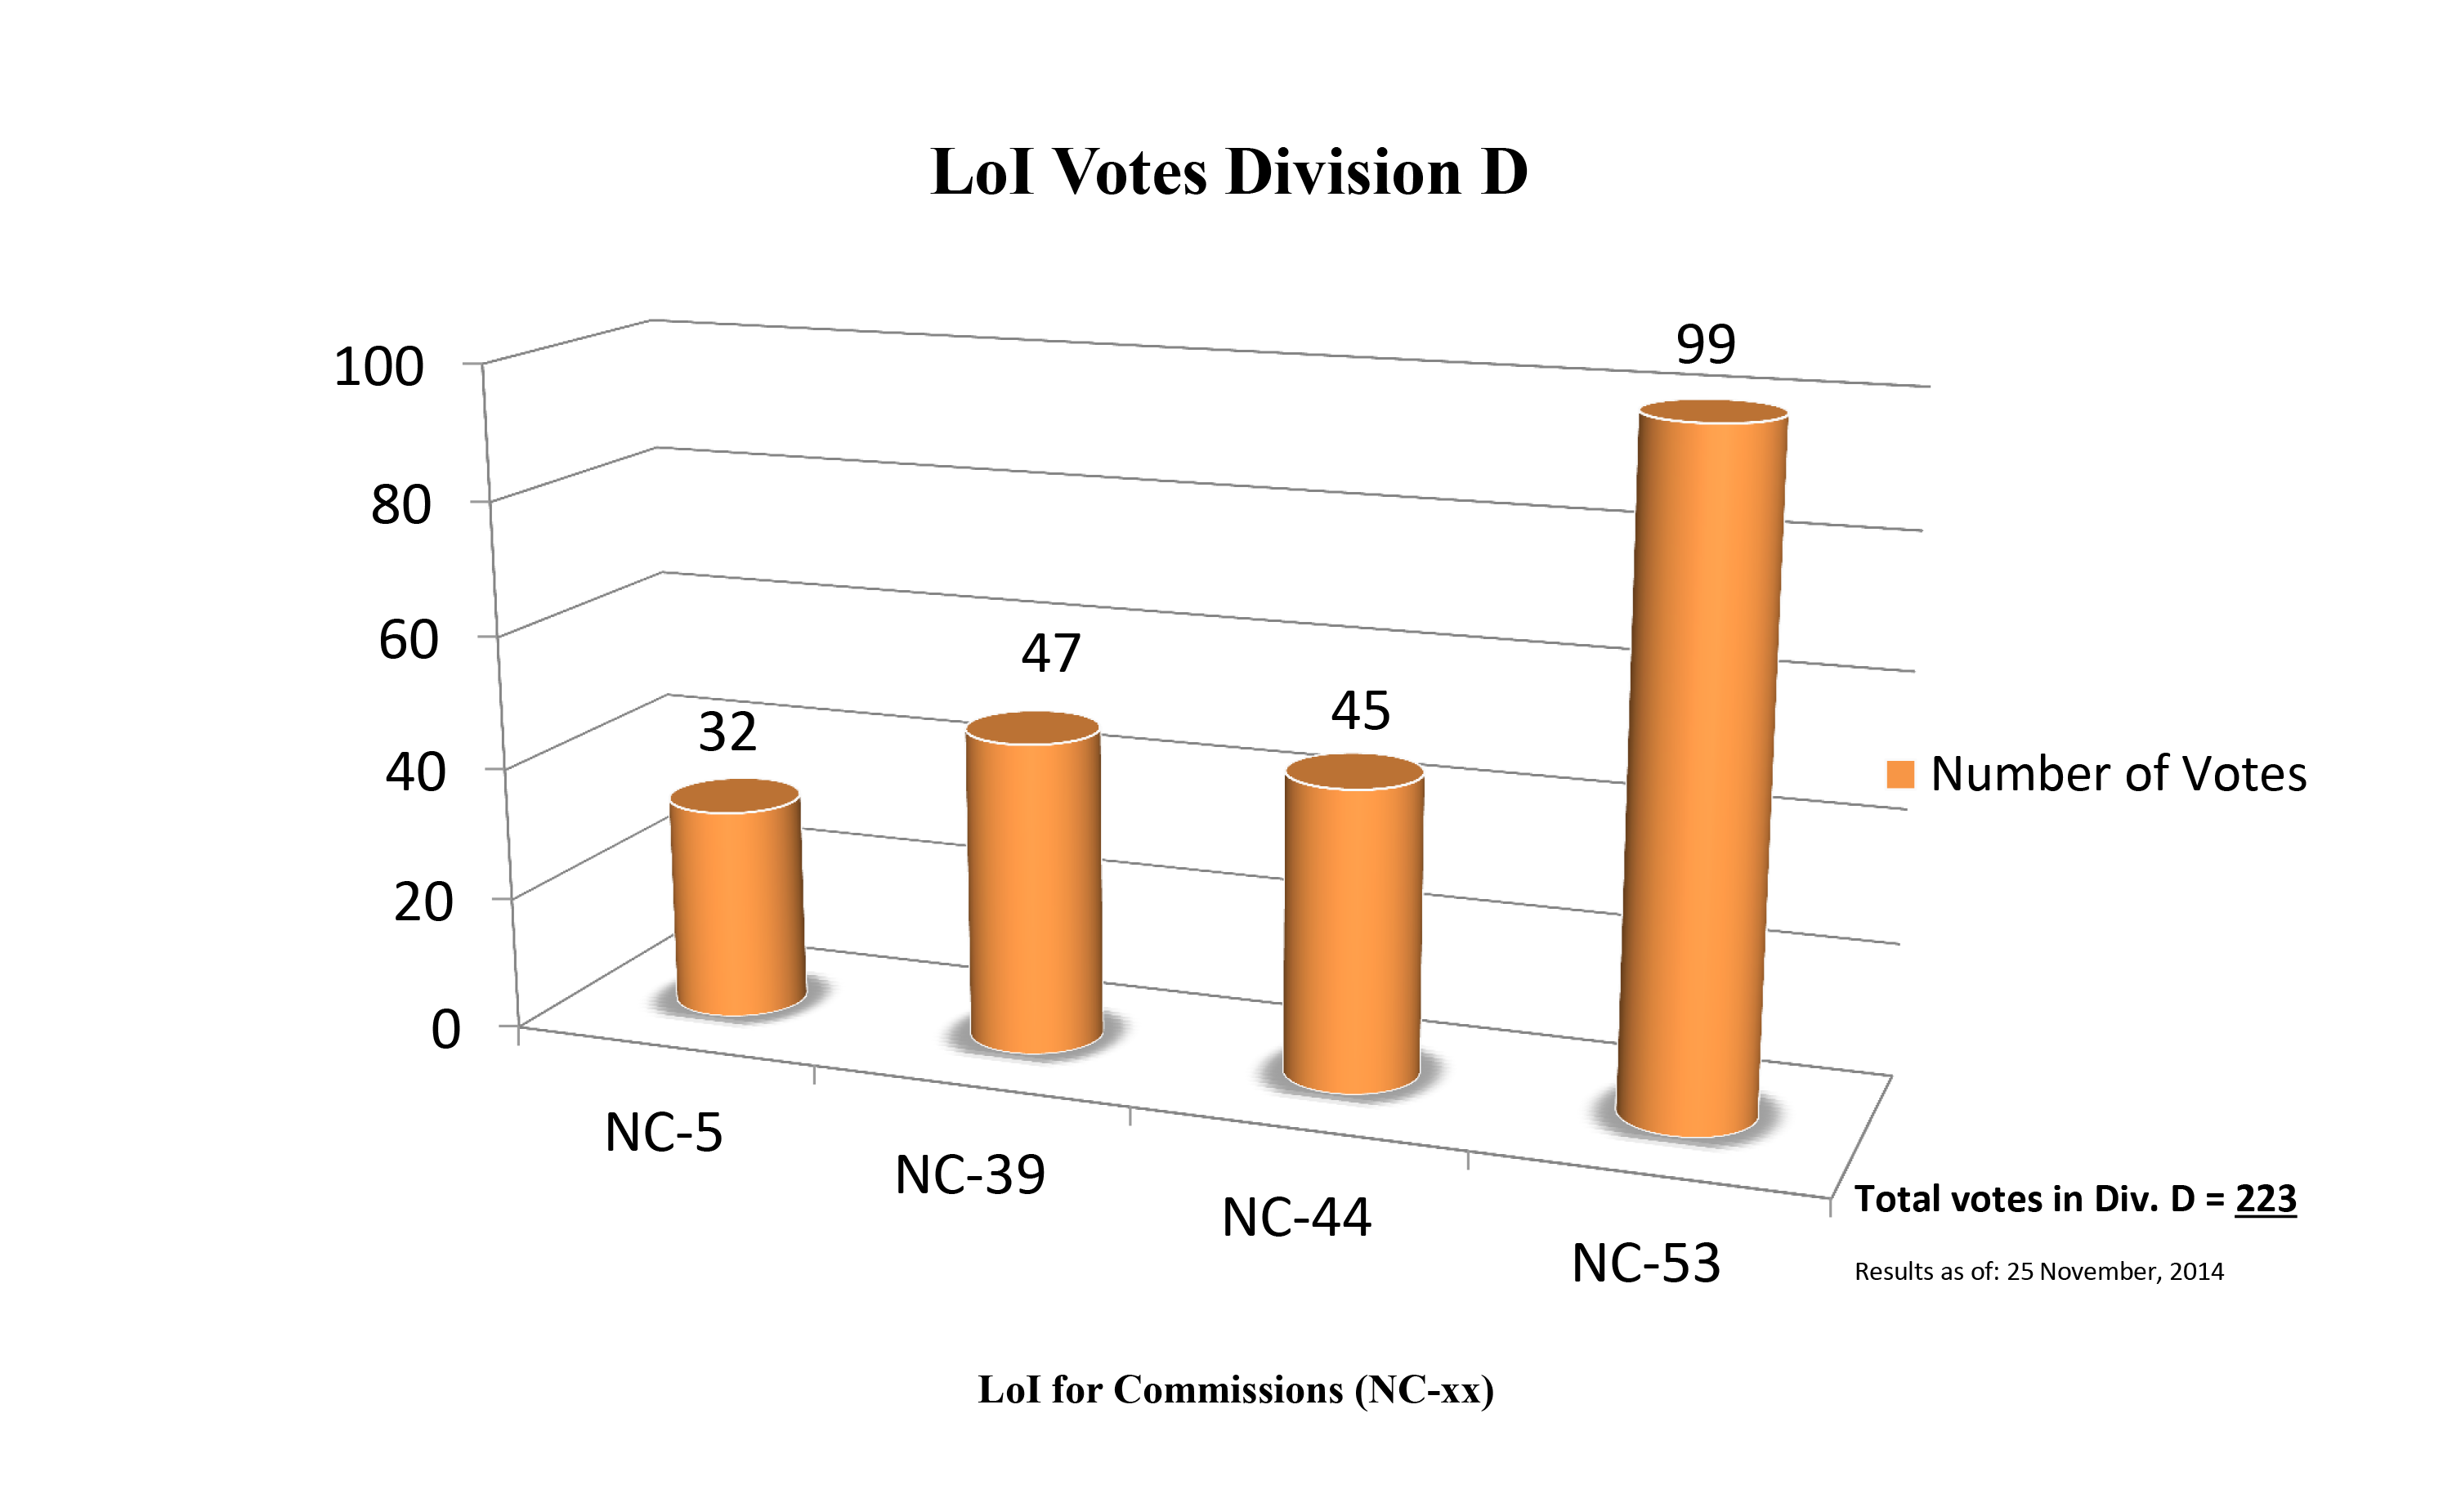

Division D Commission Reform votes (first results)

The graph presents the first results sorted by Division. Proposed Commissions may appear in more than one Division, if the proposers have requested the Cross-Division status. Only the Primary Division has been taken into account for the Inter-Division status. The final results will be presented in January 2015.

Division D: High-Energy Phenomena & Fundamental Physics
NC-5: Gravitational Wave Astronomy
NC-39: Gravitational Wave Astrophysics
NC-44: Supernovae
NC-53: BH & Evolution of Galaxies

Credit: IAU